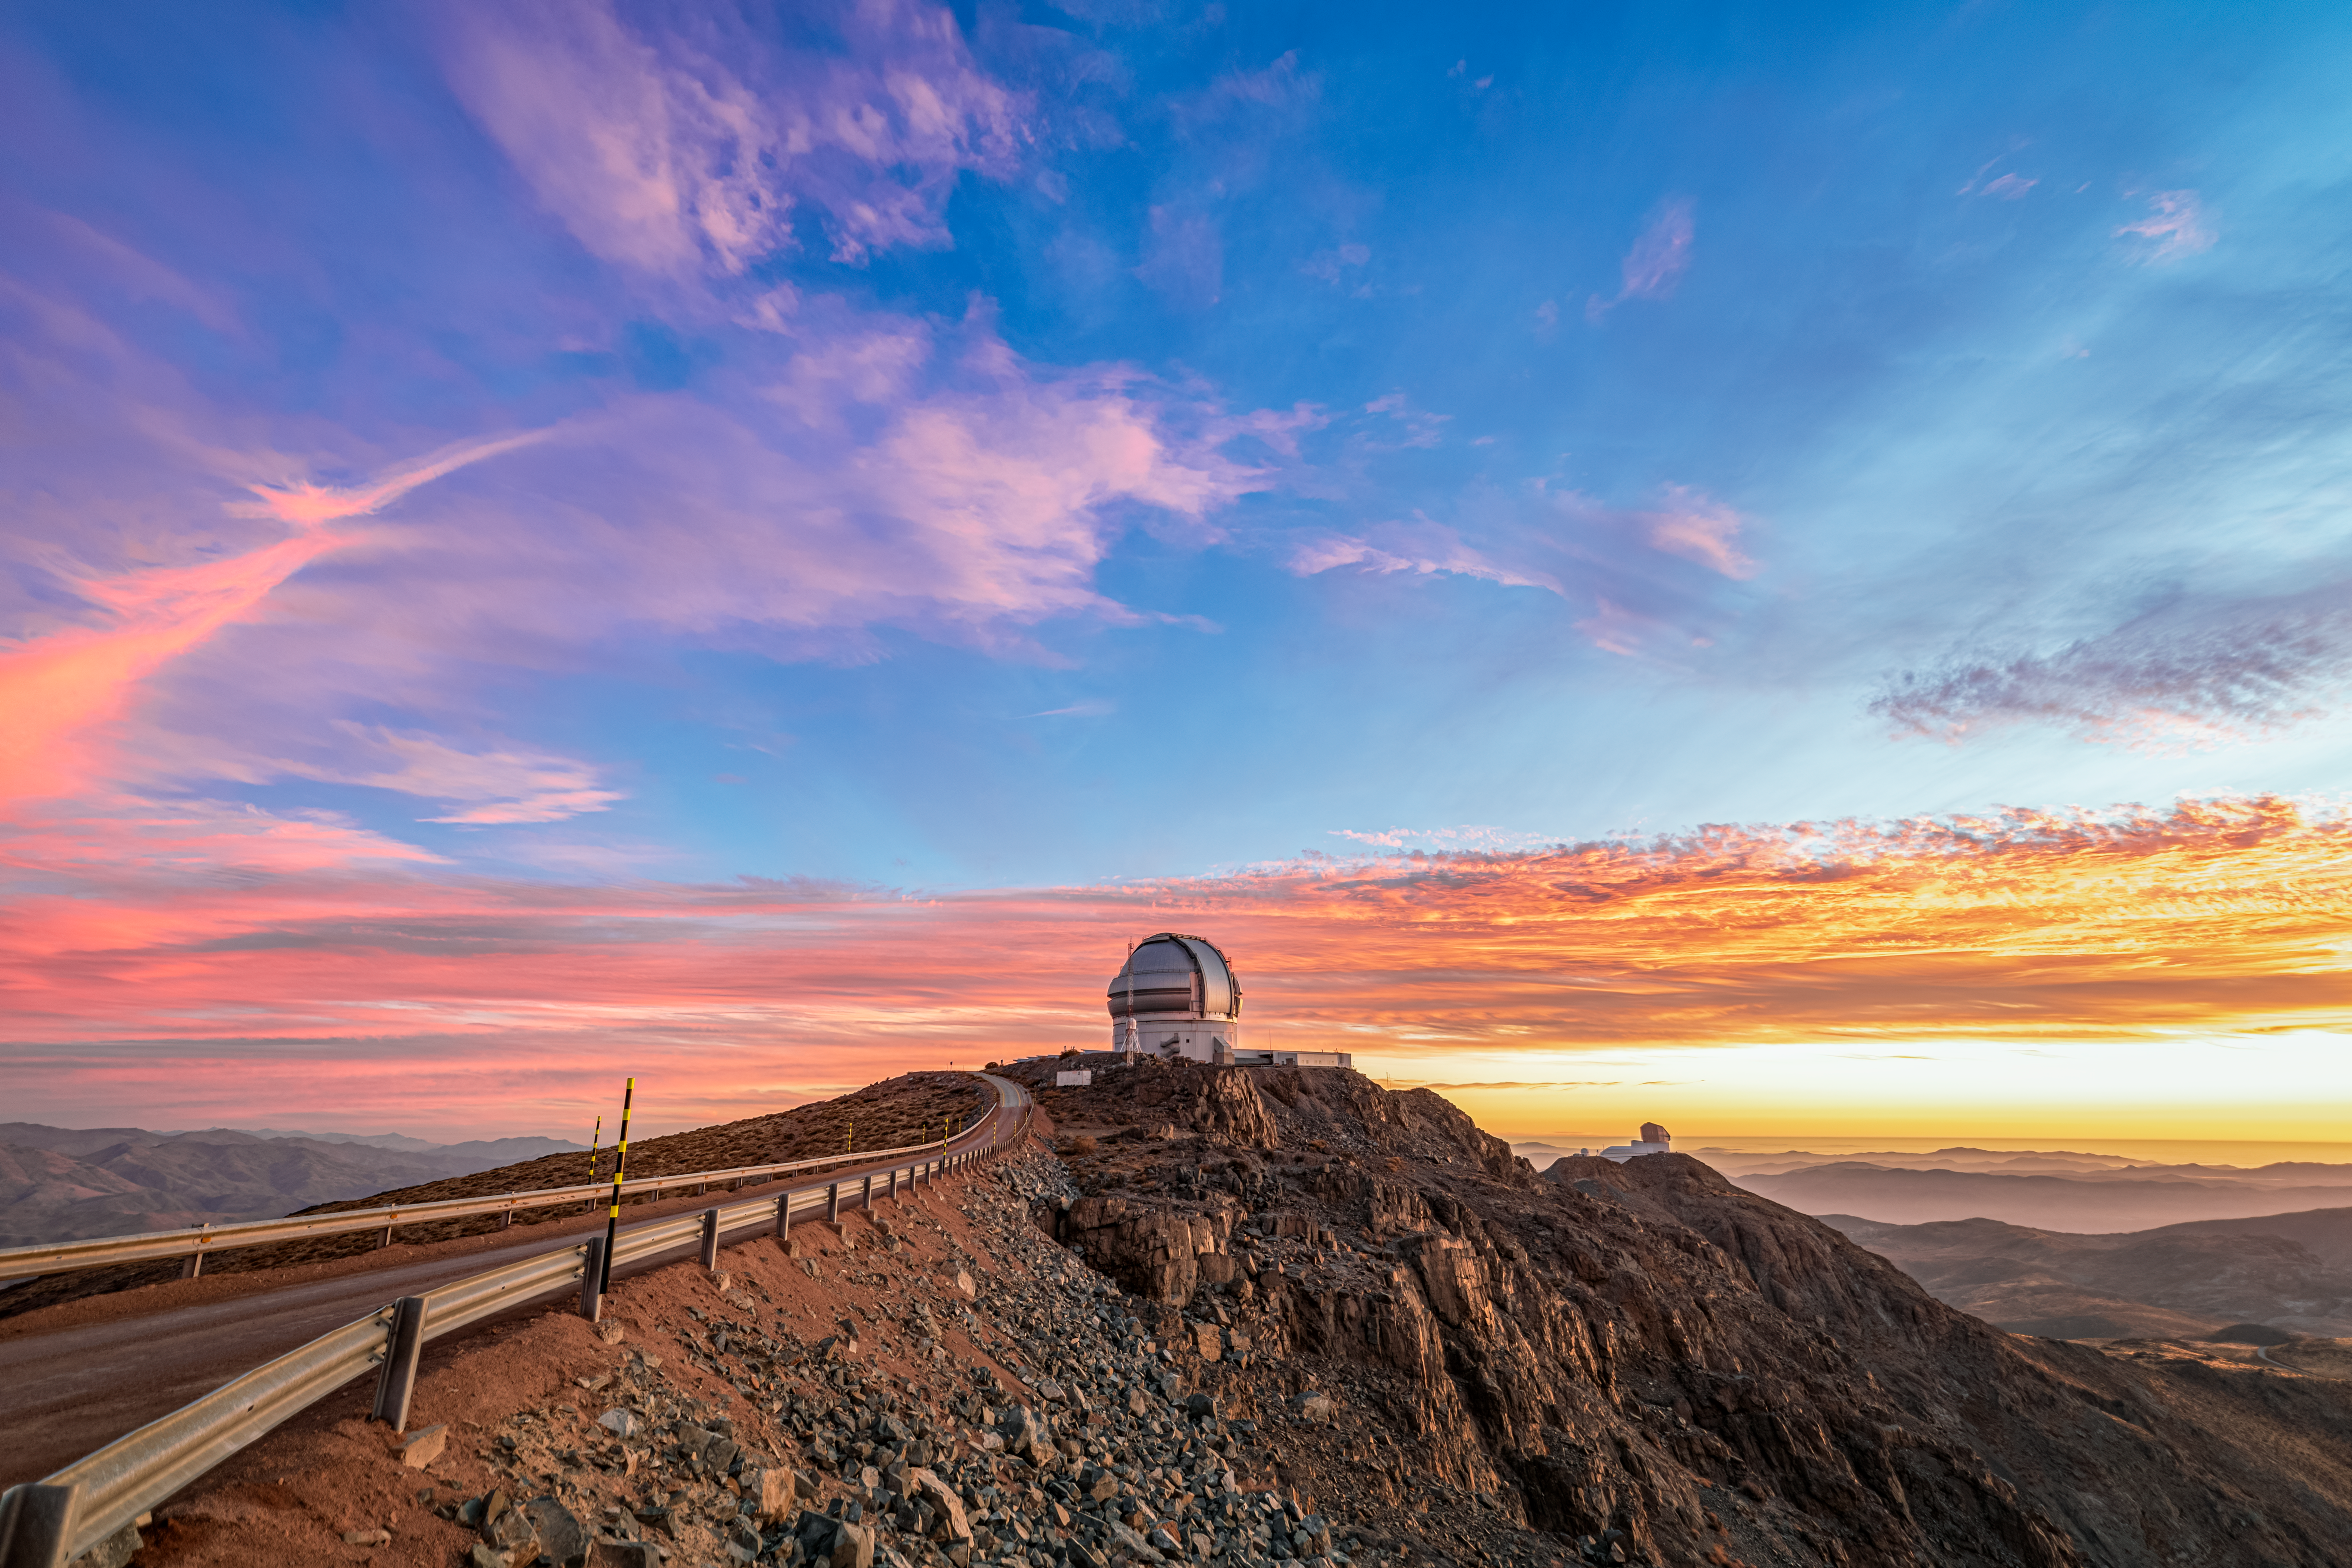

Dusk over Gemini and Rubin

Dusk falls over Cerro Pachón in Chile, home to the Gemini South telescope as seen on the left, and NSF-DOE Vera C. Rubin Observatory as seen on the right.

Credit: NOIRLab/NSF/AURA/P. Horálek